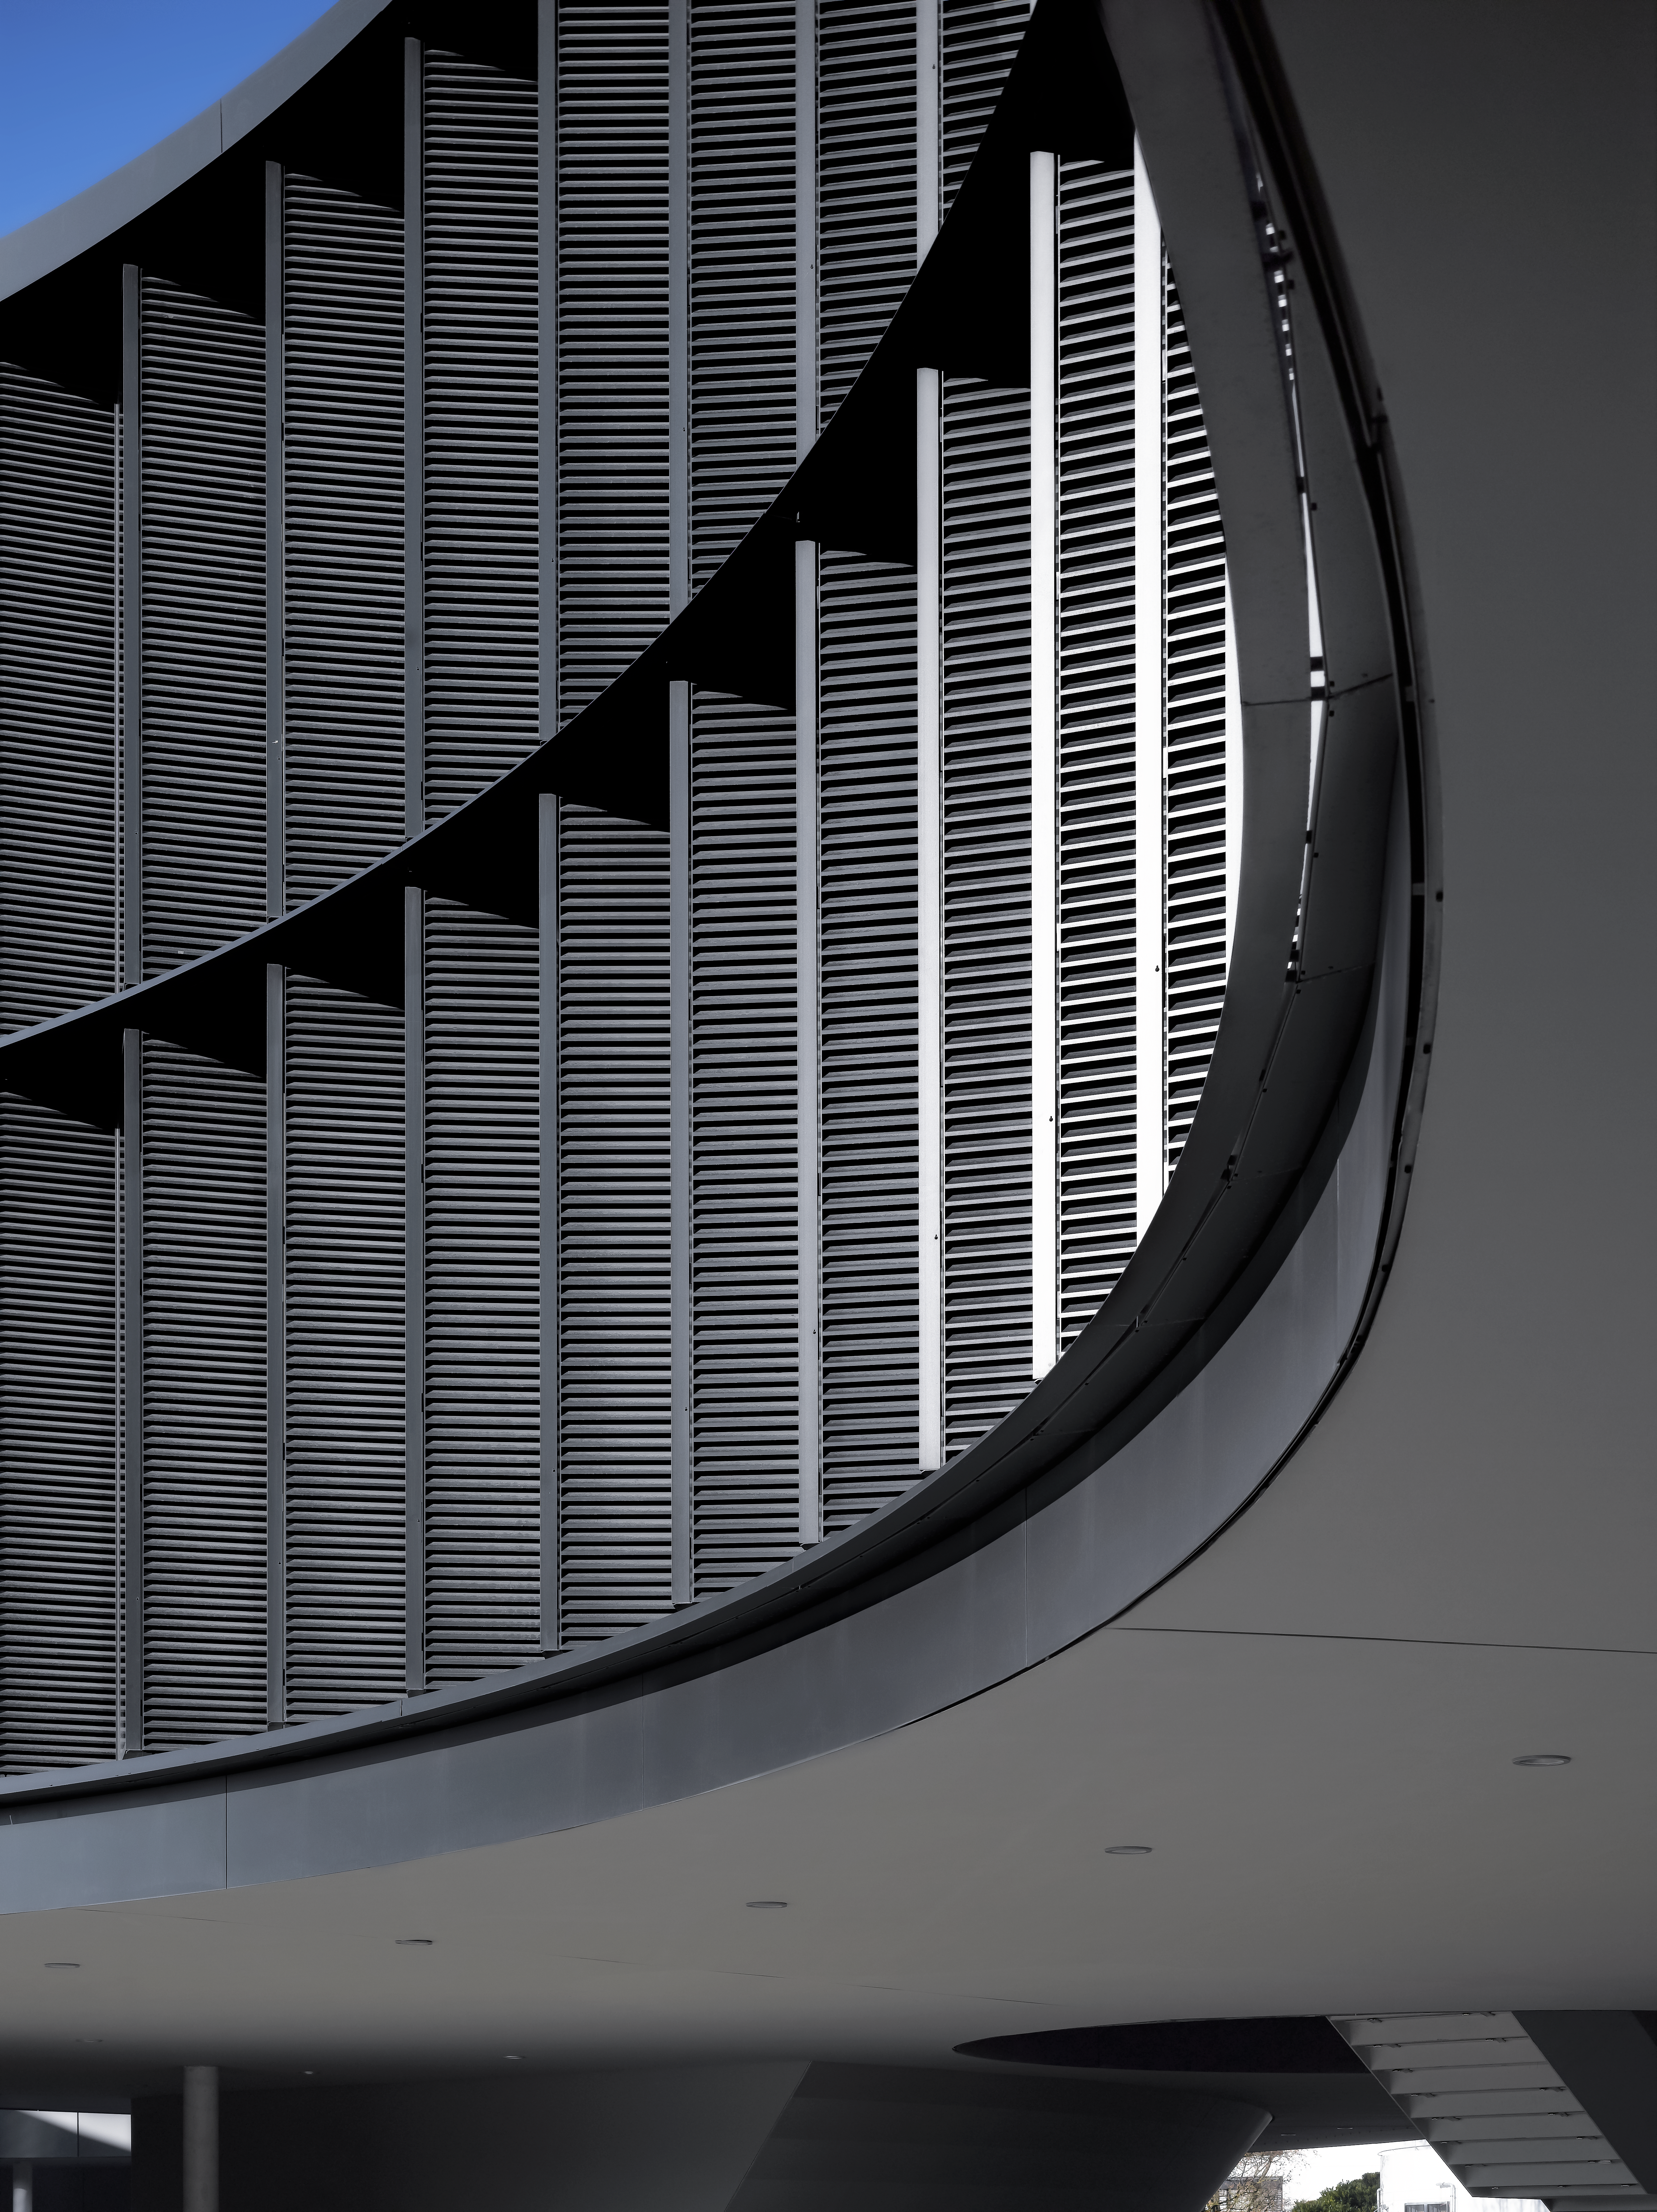

A view of the ESO Headquarters Extension

This view shows a part of the ESO Headquarters Extension building.

Credit: Roland Halbe/ESO